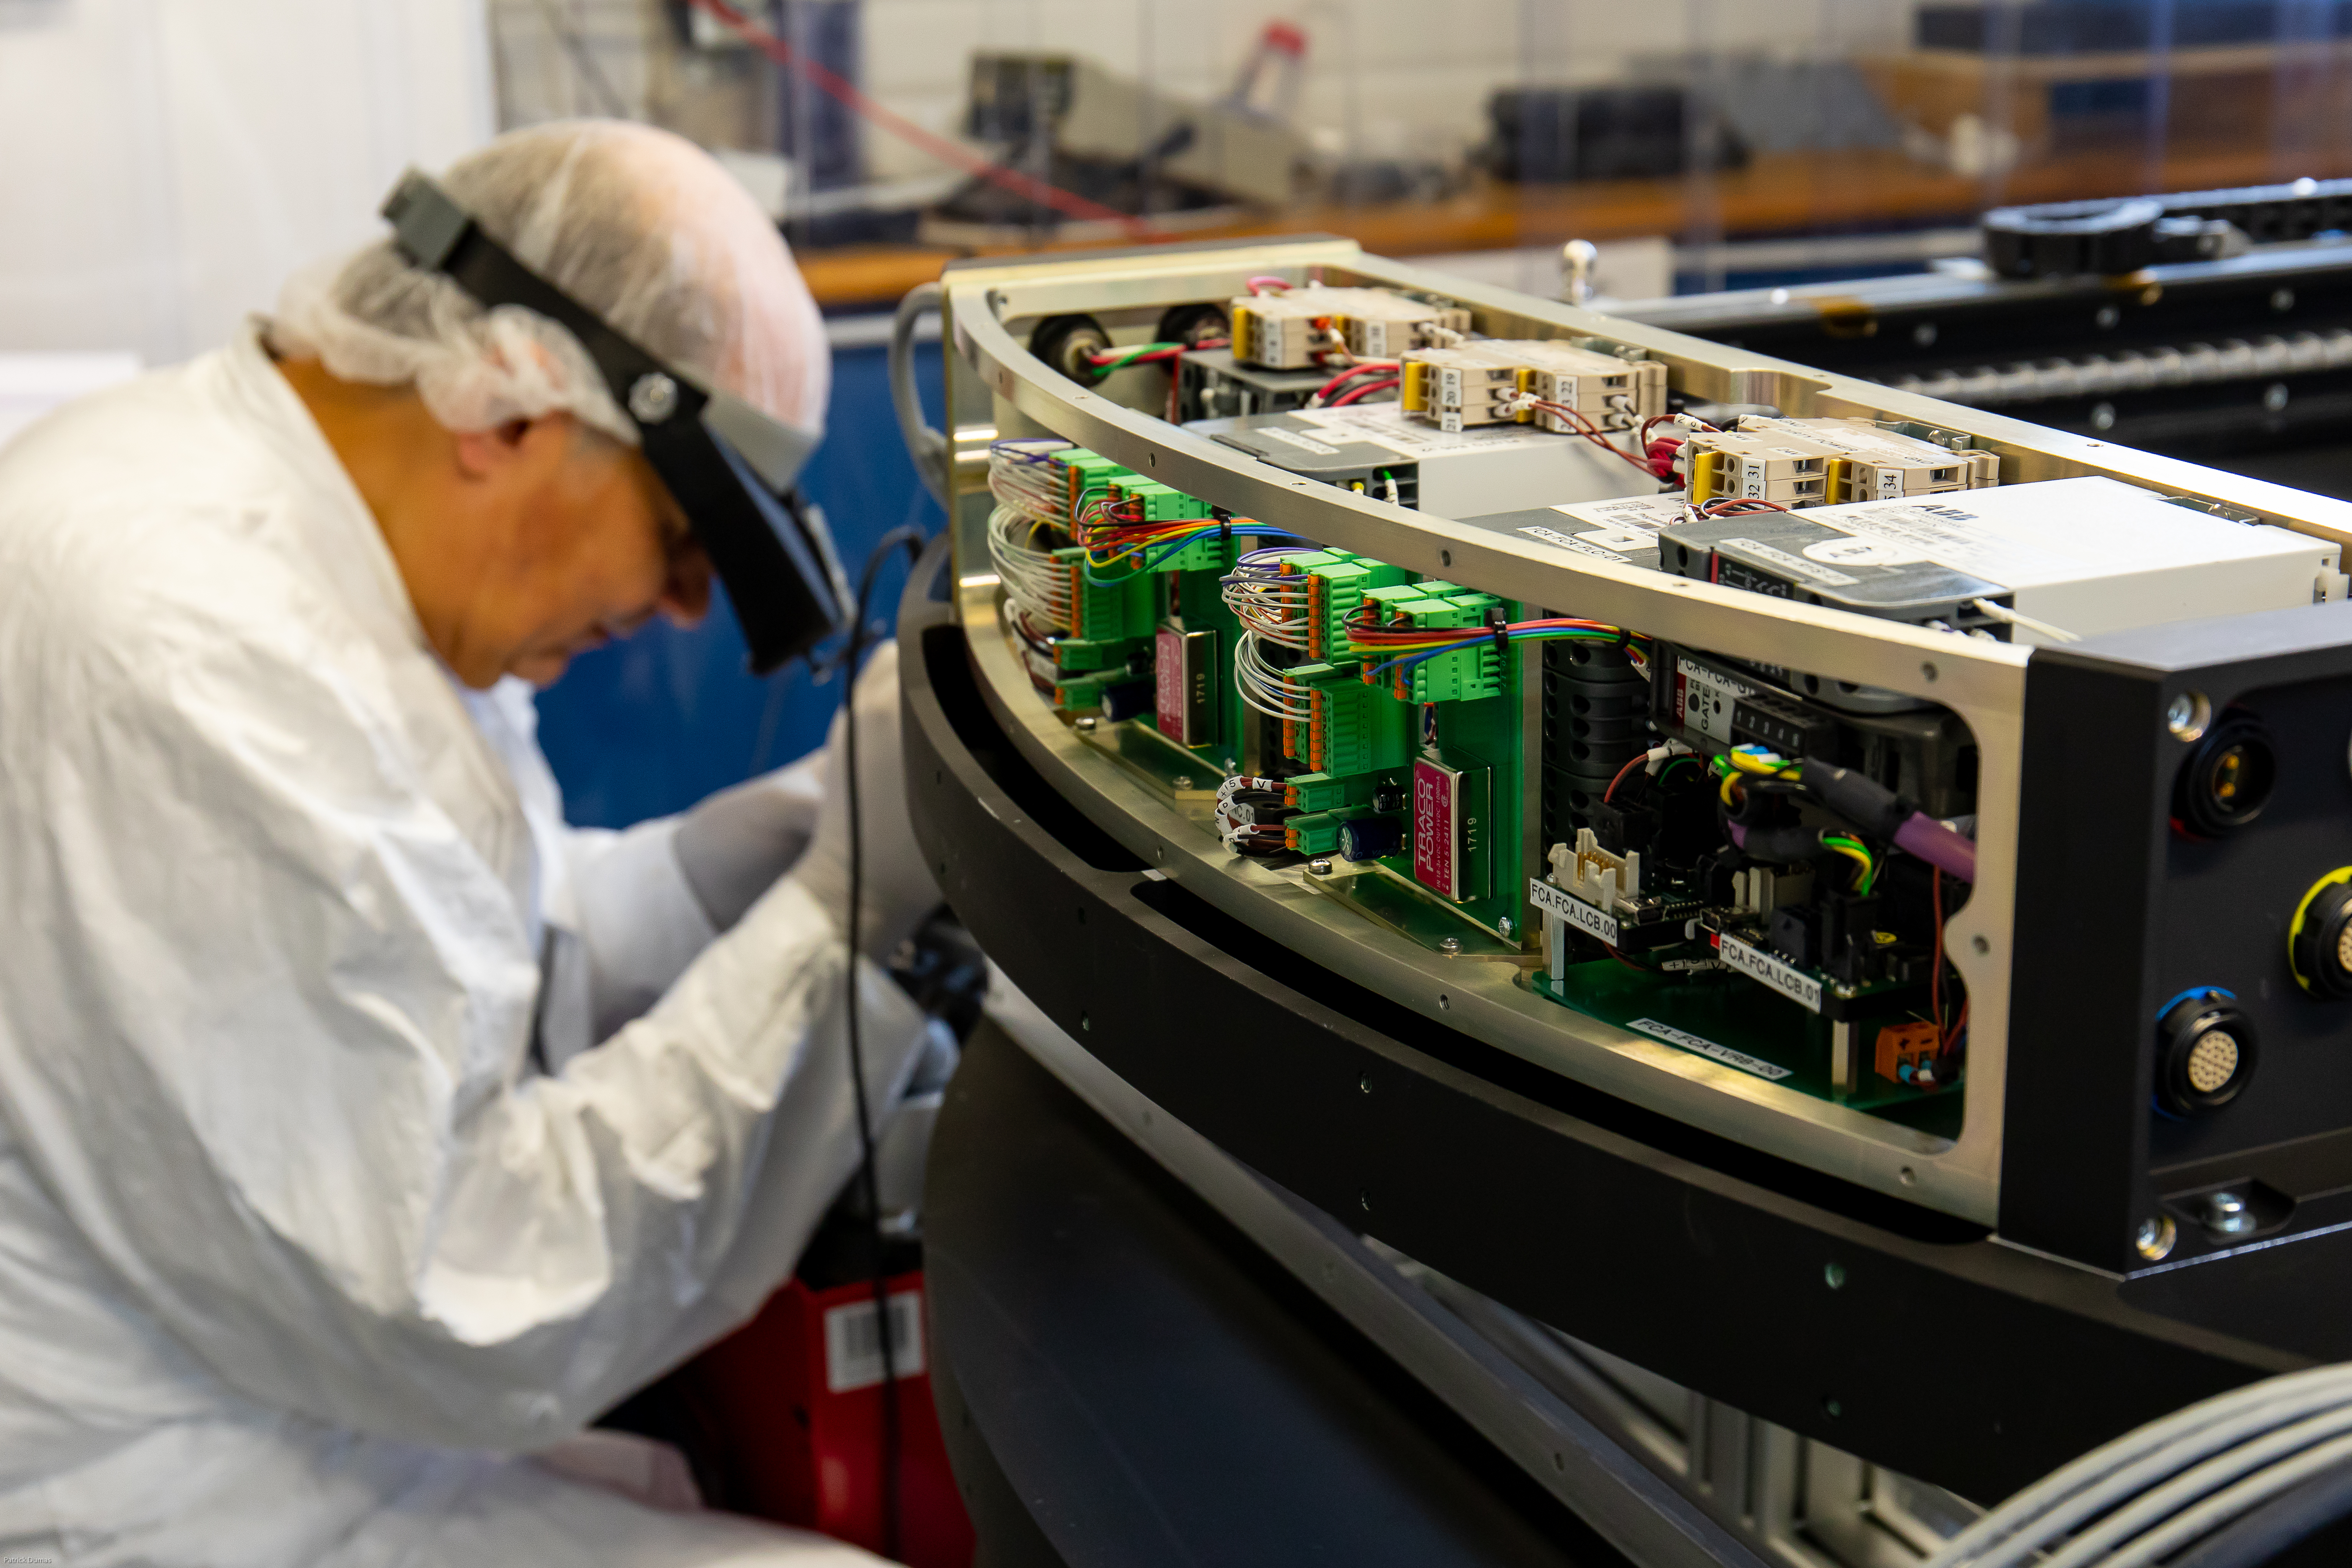

Autochanger under construction at CPPM IN2P3 (France)

Autochanger under construction at CPPM IN2P3 (France)

Credit: P. Dumas/IN2P3 CNRS